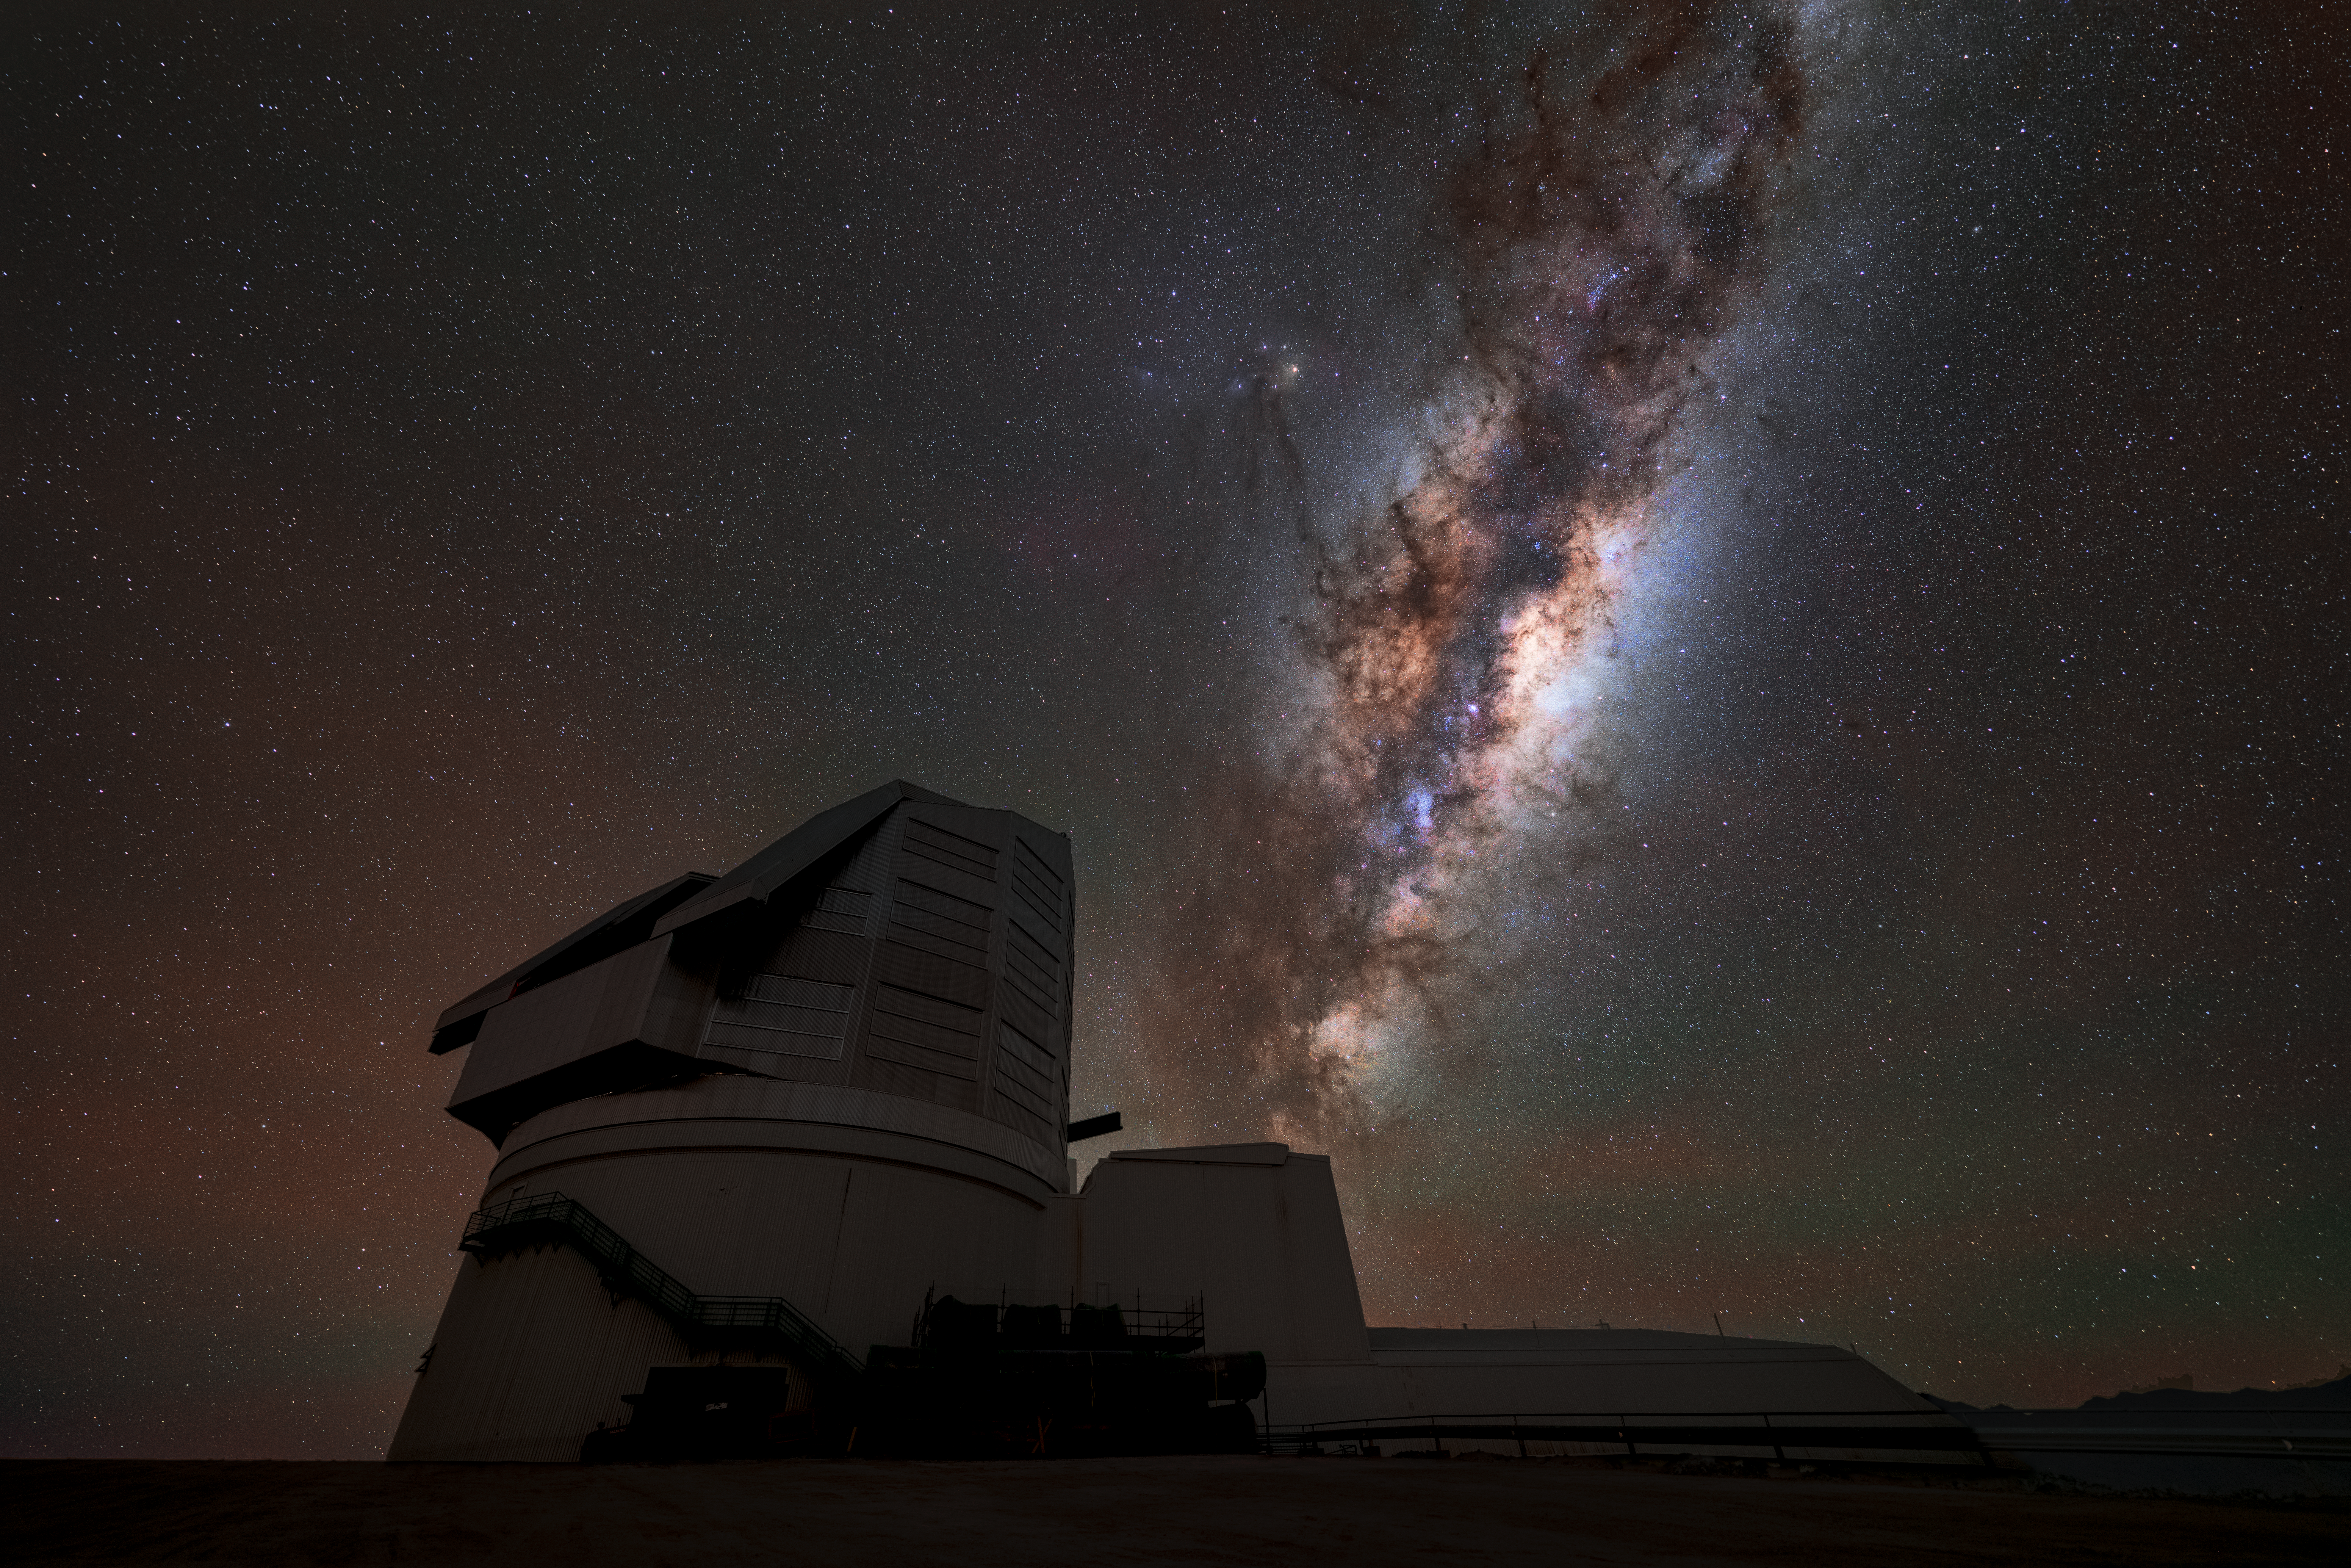

Rubin's Dark Mode

NSF-DOE Vera C. Rubin appears as a dark silhouette against a backdrop of starry skies and the Milky Way. Rubin's decade-long Legacy Survey of Space and Time (LSST) will generate an ultra-wide, ultra-high-definition, time-lapse record of the Universe.

Credit: NSF–DOE Vera C. Rubin Observatory/NOIRLab/SLAC/AURA/H. Stockebrand